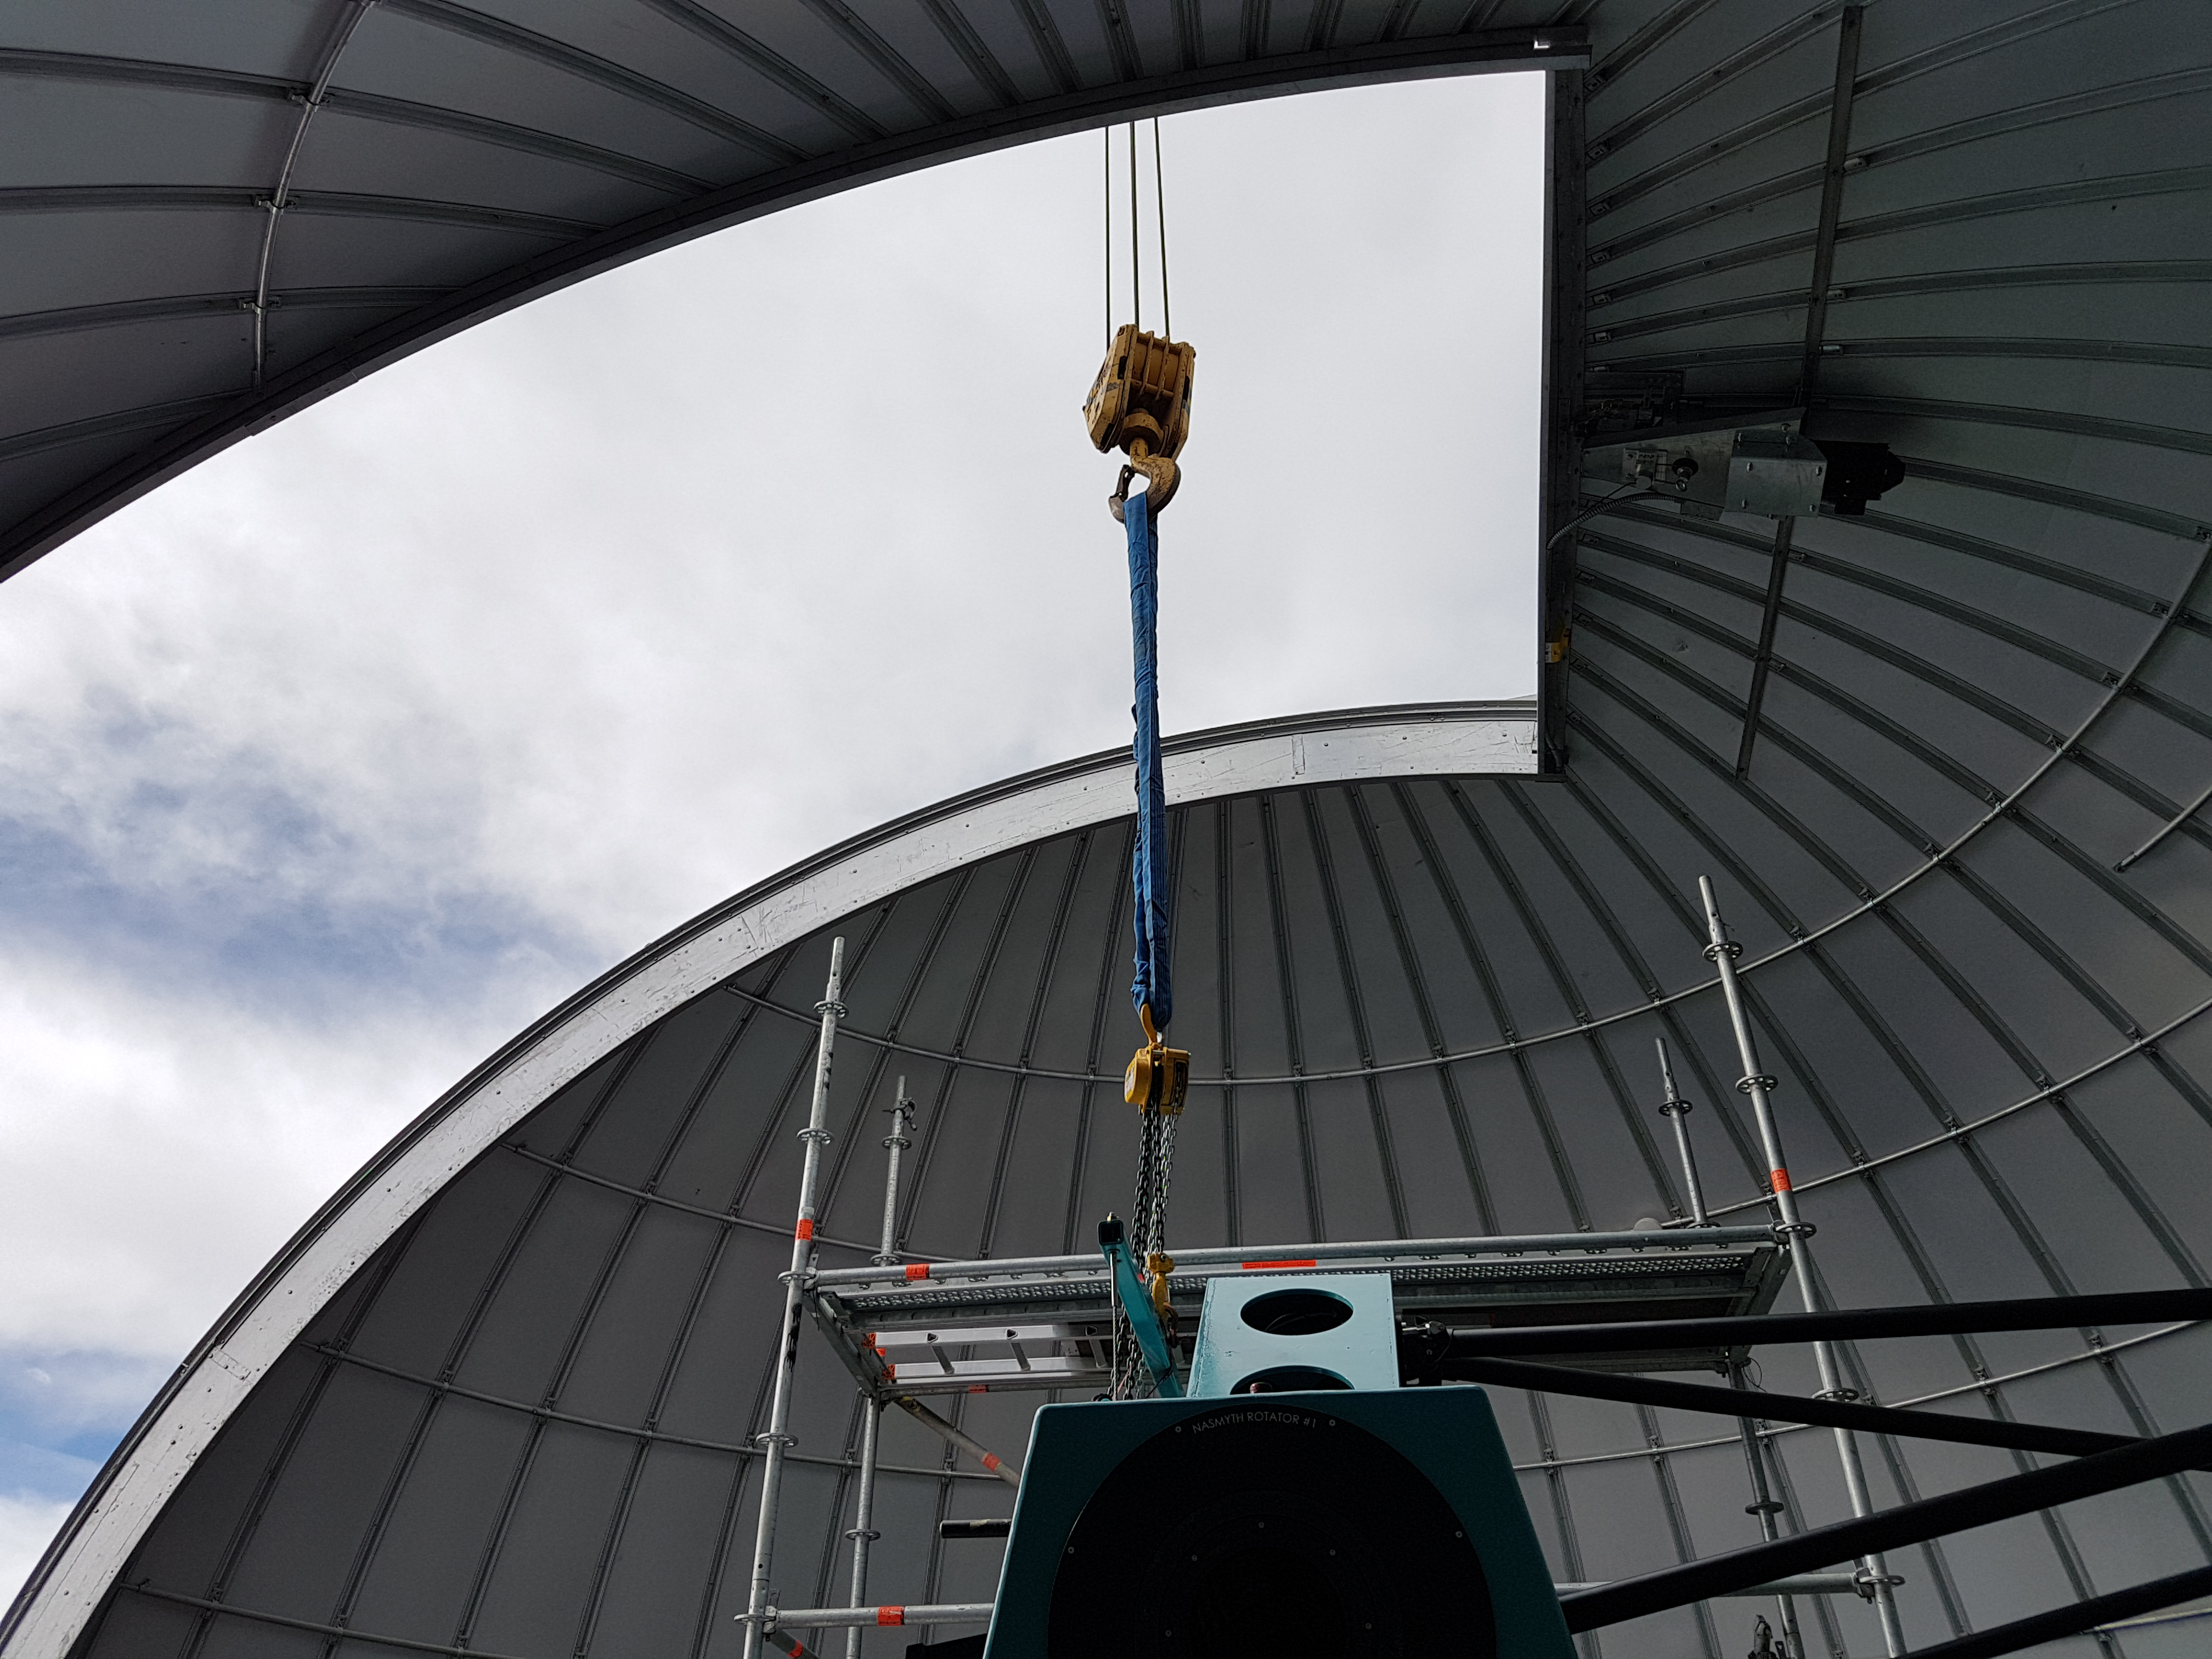

Weeky Construction Photos

Looking up through the Ash Dome of the Auxiliary Telescope enclosure.

Credit: Rubin Observatory/NSF/AURA